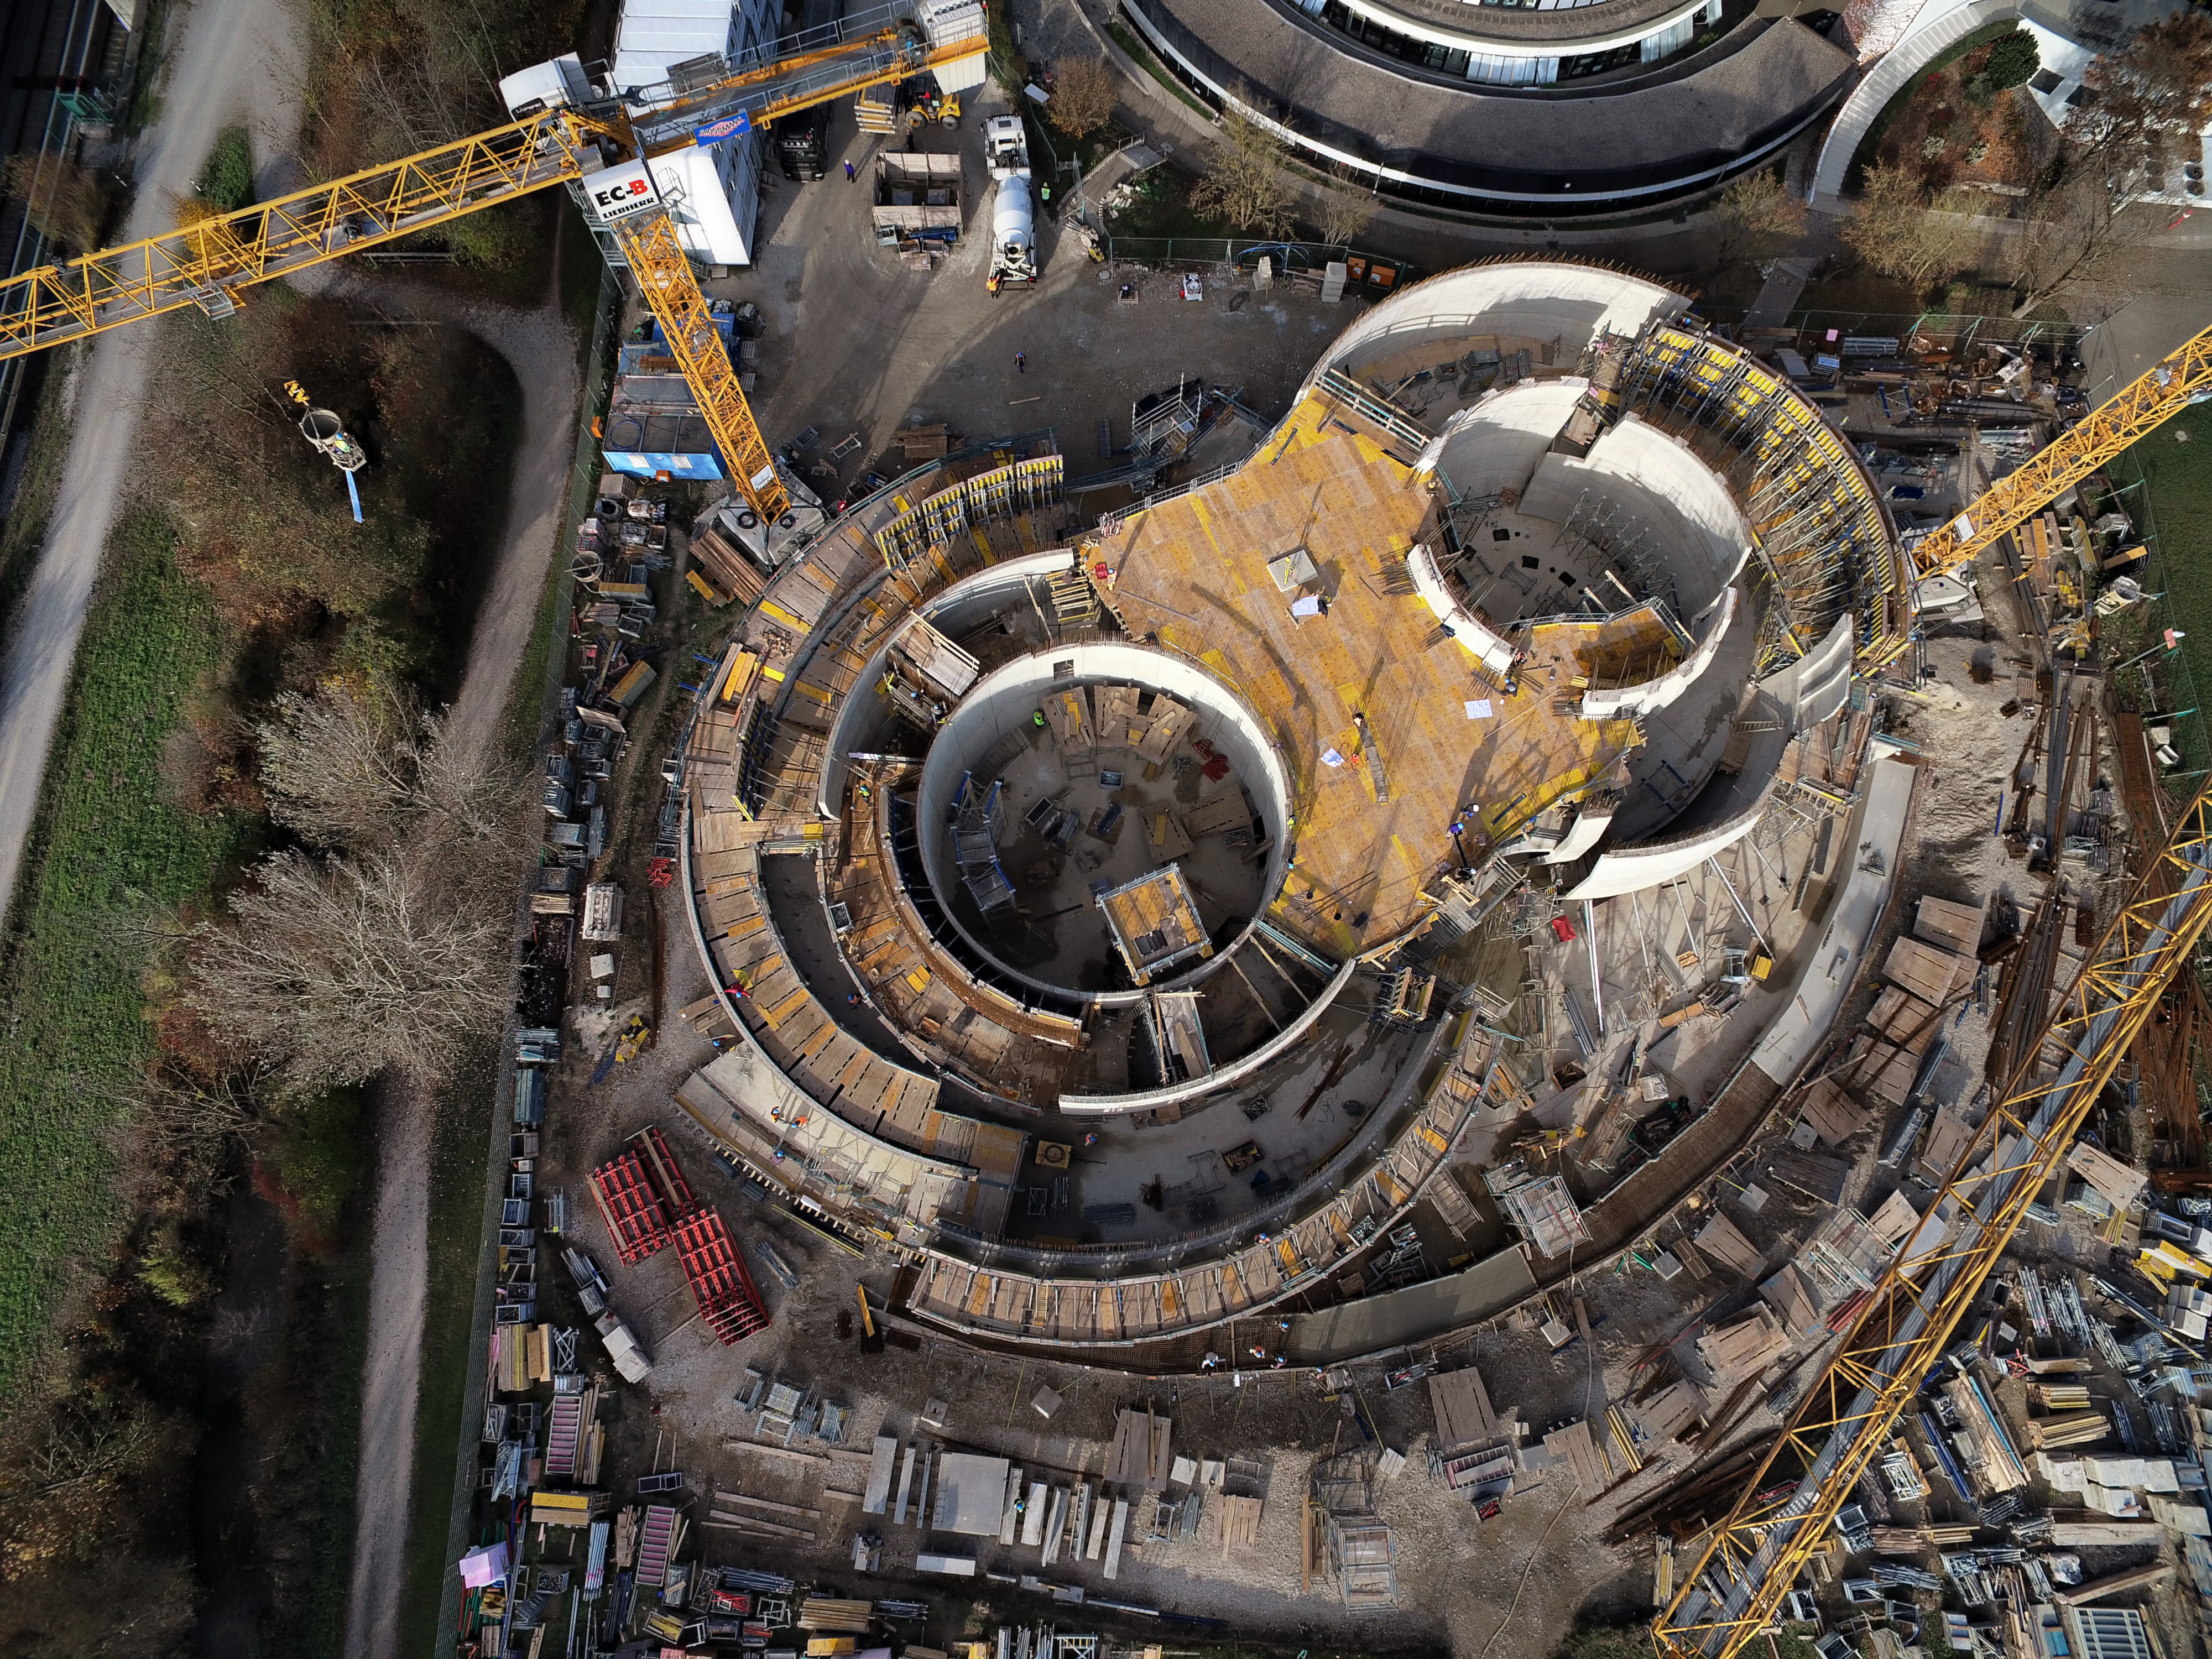

A Supernova in progress!

This drone photograph shows the construction of ESO's Supernova Planetarium & Visitor Centre from a dizzying perspective.

Credit: TUM-FSD/ESO. Supported by Autel Robotics and TUM-FSD